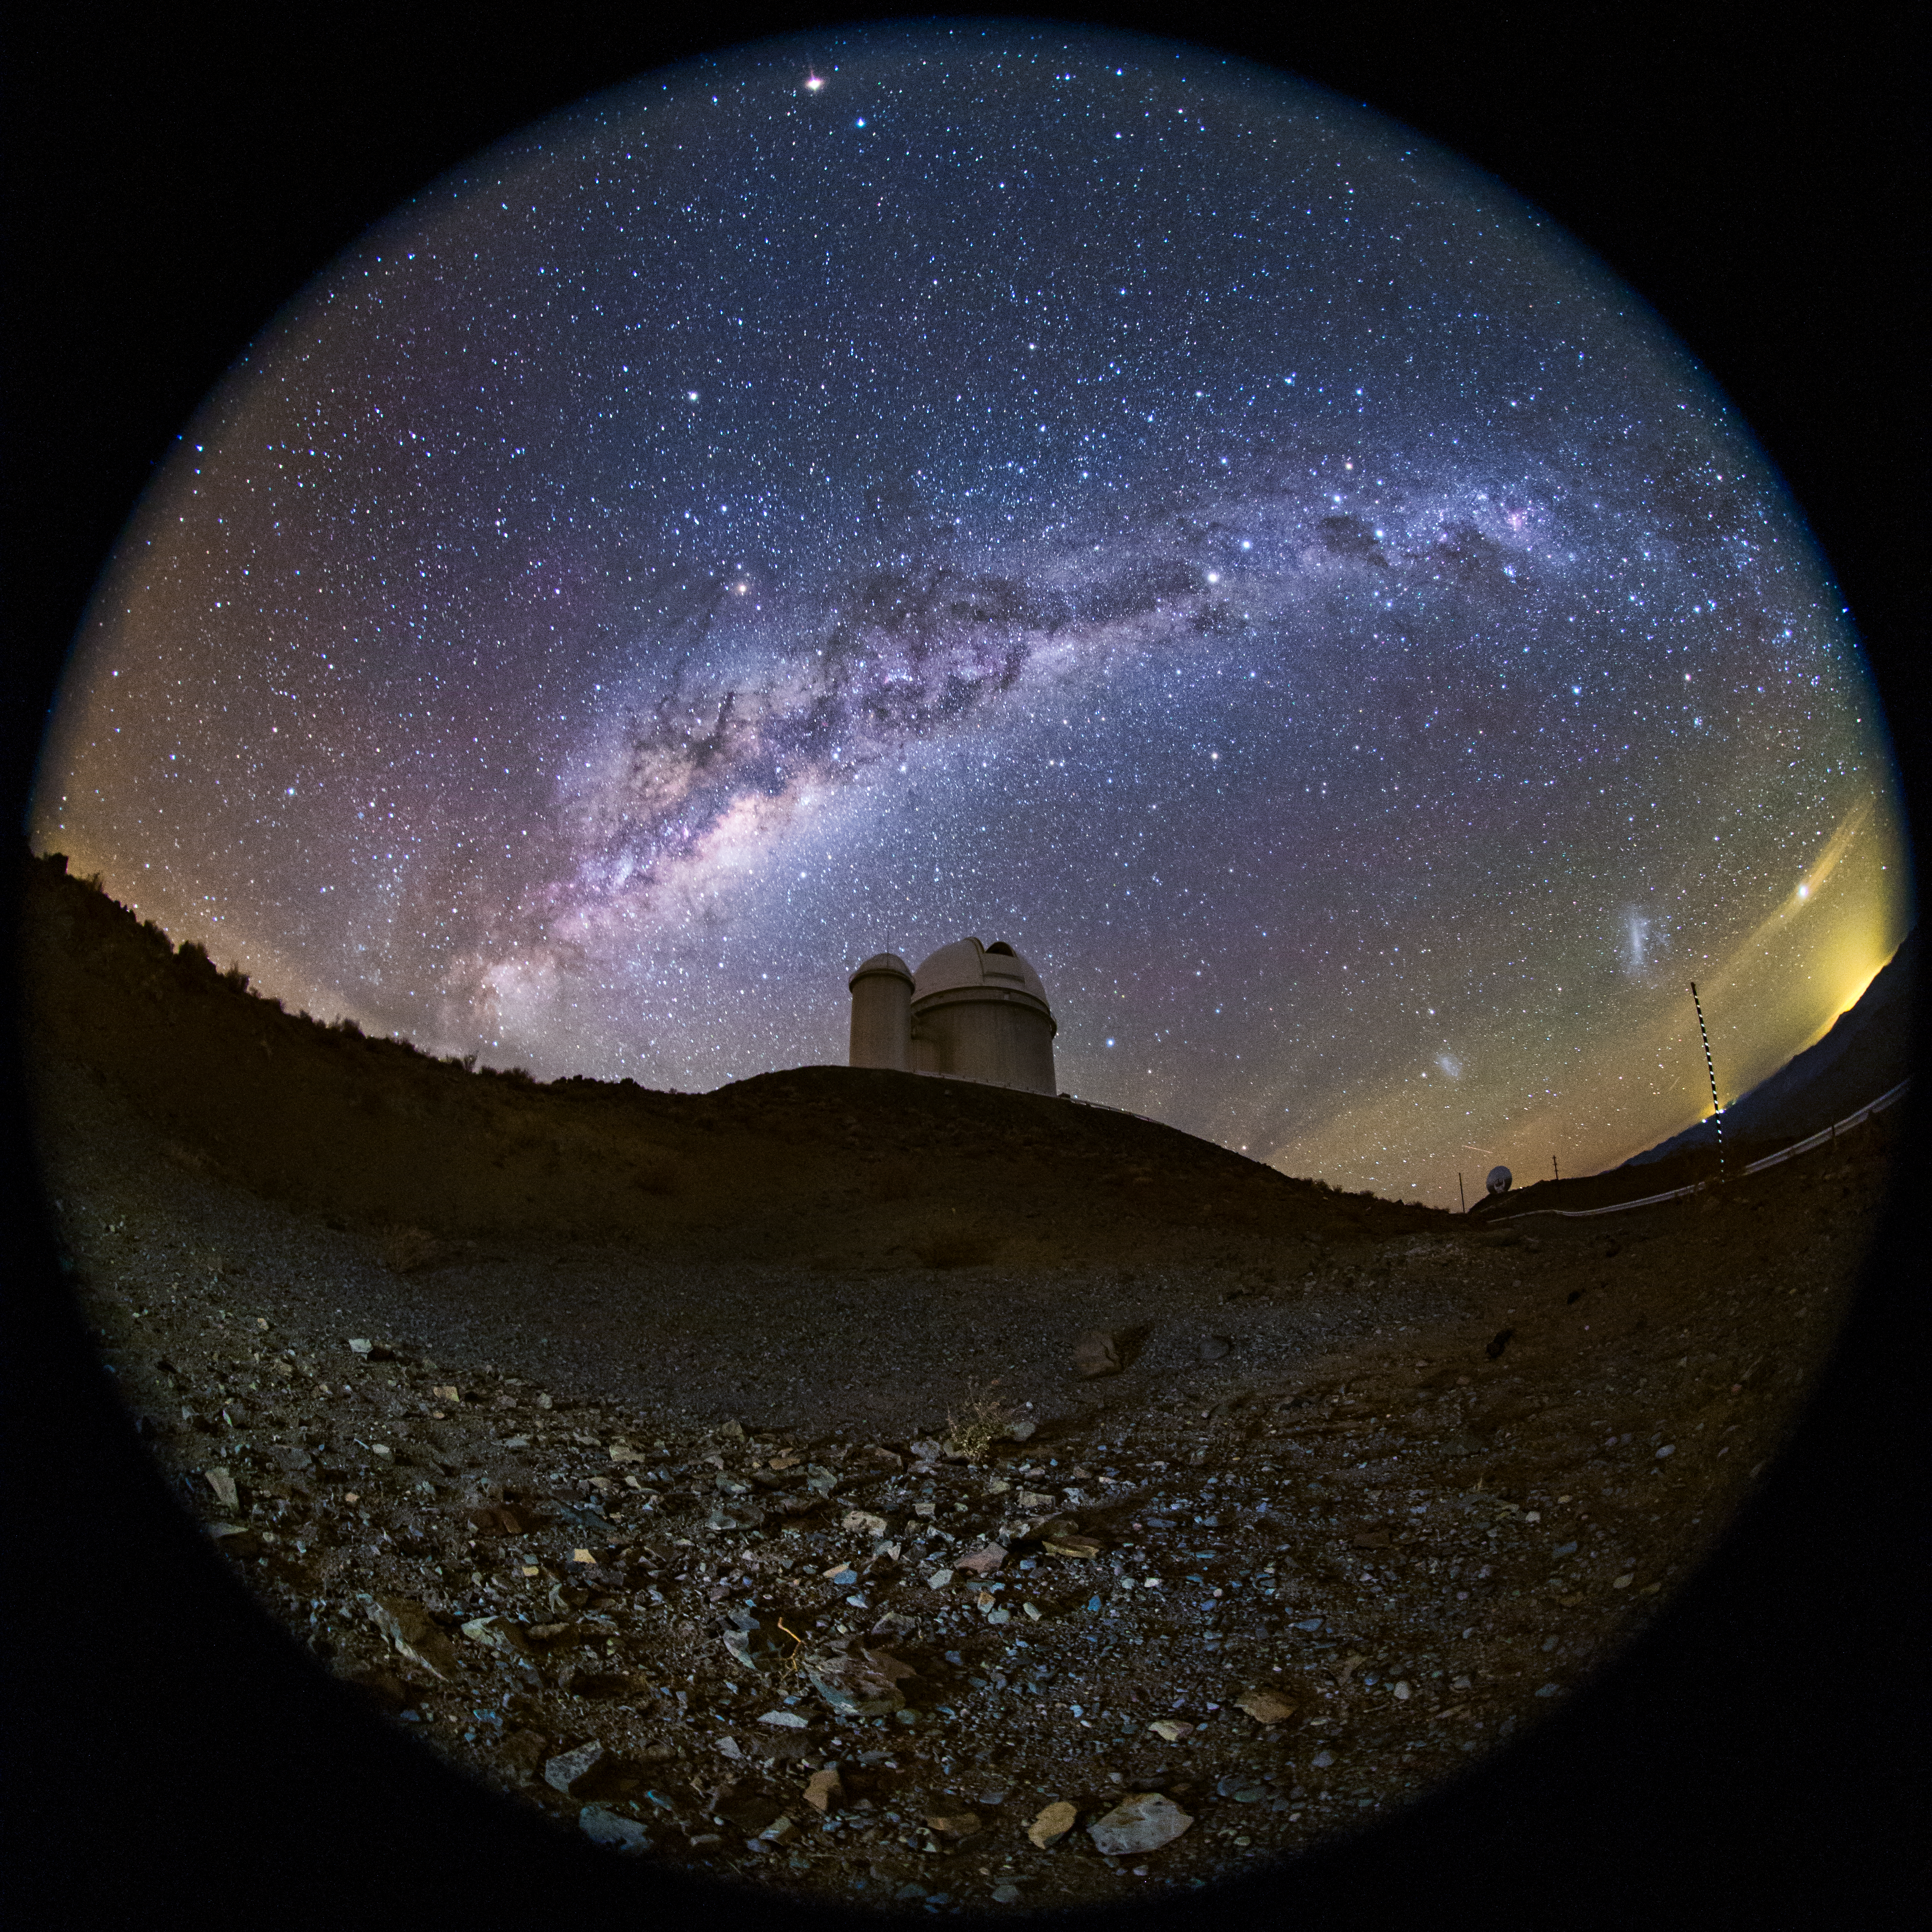

A fish-eye view of the ESO 3.6-metre telescope

A fish-eye (fulldome) view of the ESO 3.6-metre telescope, home to the world's foremost extrasolar planet hunter: the High Accuracy Radial velocity Planet Searcher (HARPS). The Milky Way can be see in all its magnificence overhead. Taken during the ESO Ultra HD Expedition.

Credit: ESO/B. Tafreshi (twanight.org)